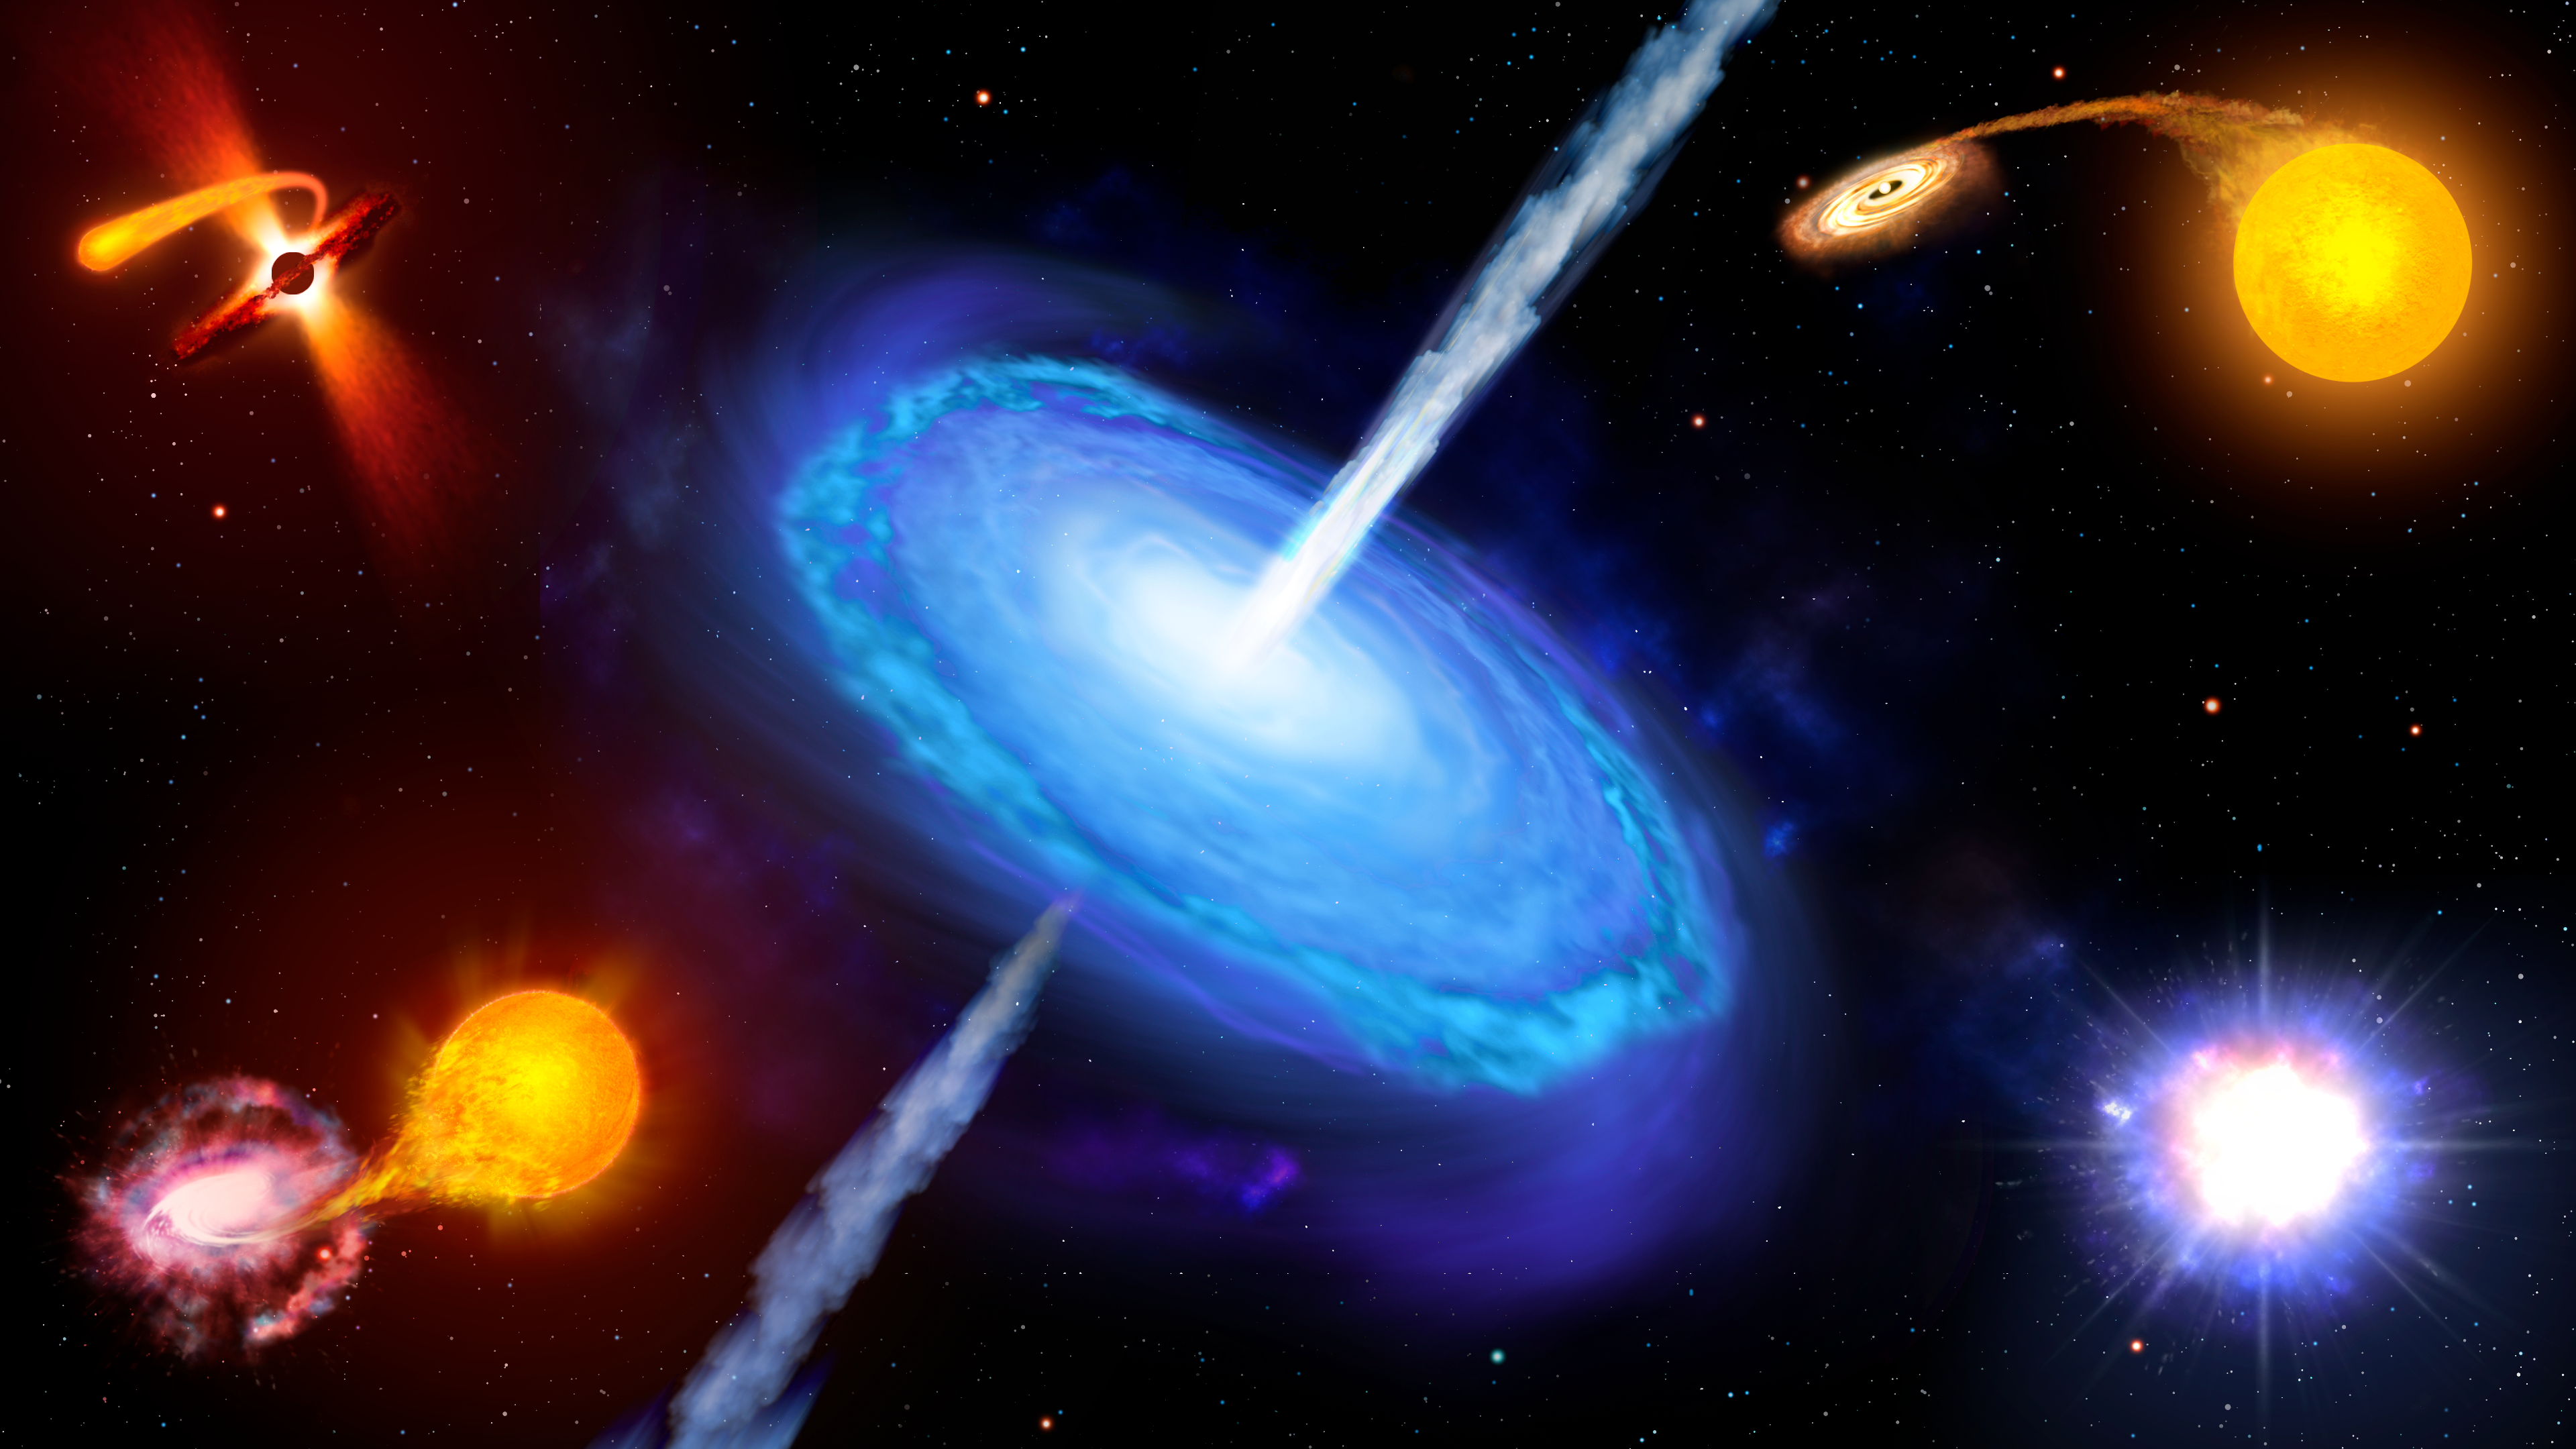

Artist’s illustration of transient objects

An artist’s illustration of transient objects, which includes gamma-ray bursts, supernovae and novae.

Credit: NOIRLab/AURA/NSF/P. Marenfeld